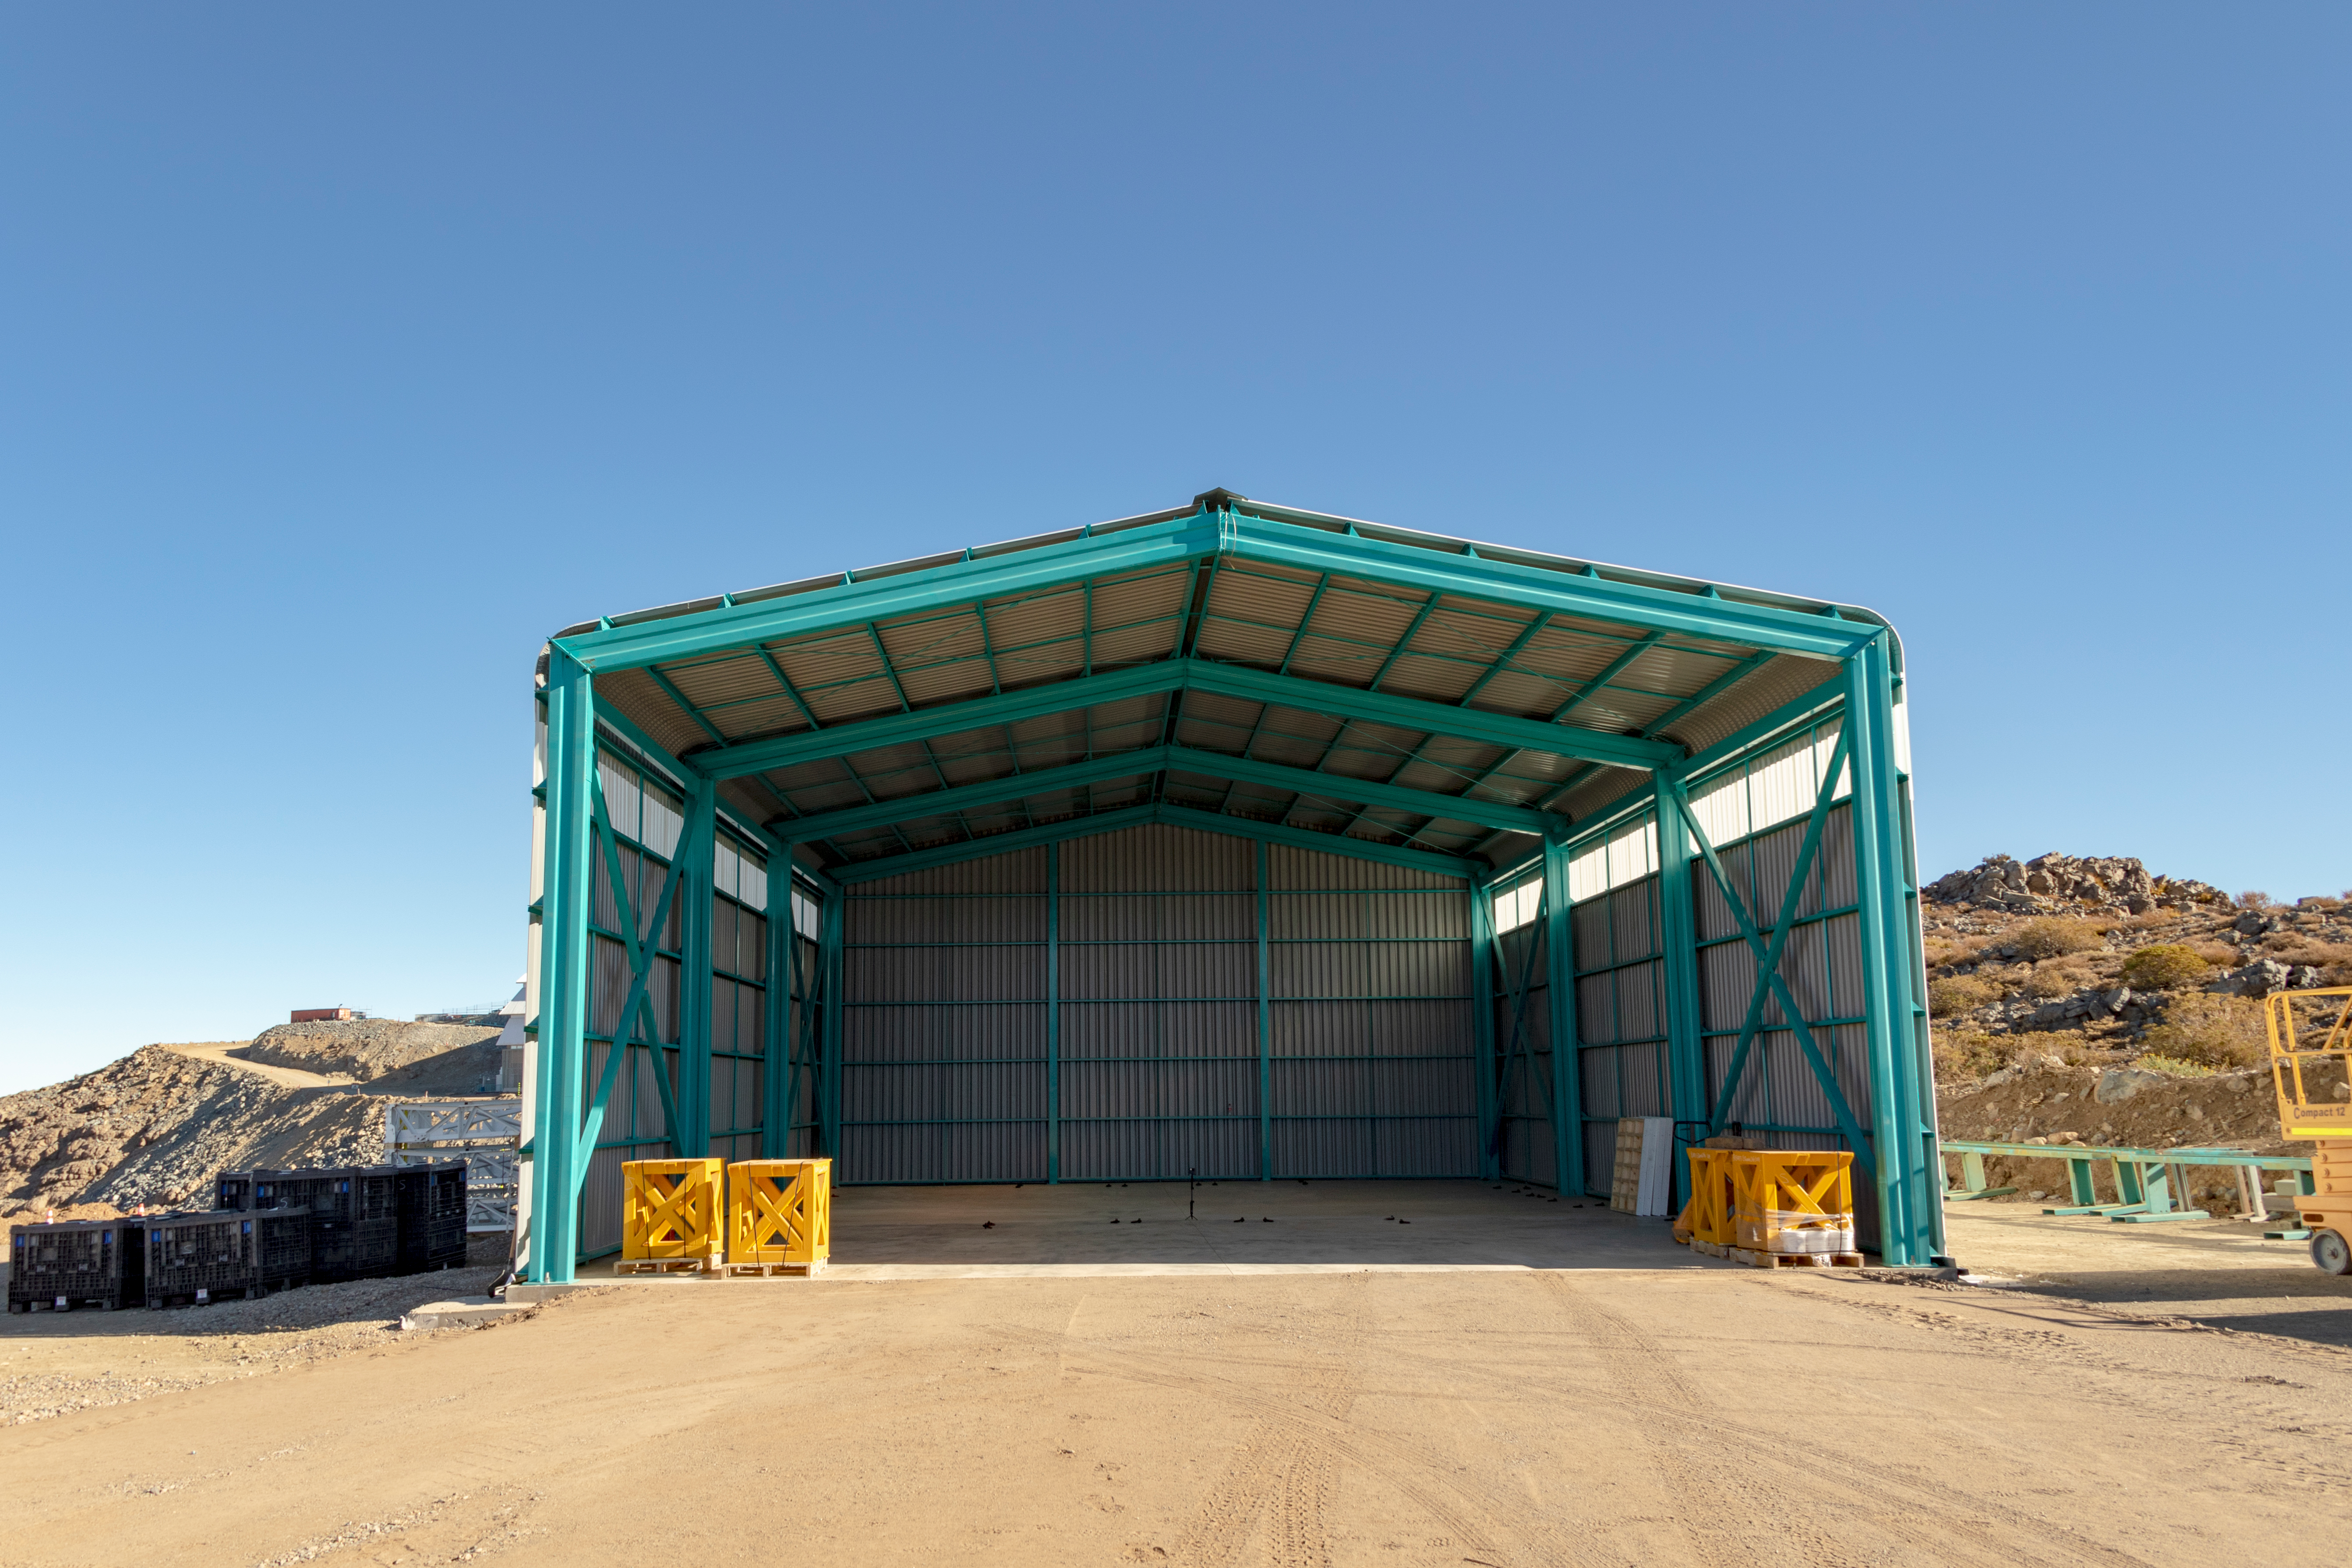

M1M3 Transported to the Summit

The LSST Primary/Tertiary Mirror (M1M3) arrived in the port of Coquimbo on May 7, and was transported to the LSST summit facility building over the next several days. It arrived on the summit on May 11, 2019.

Credit: Rubin Observatory/NSF/AURA